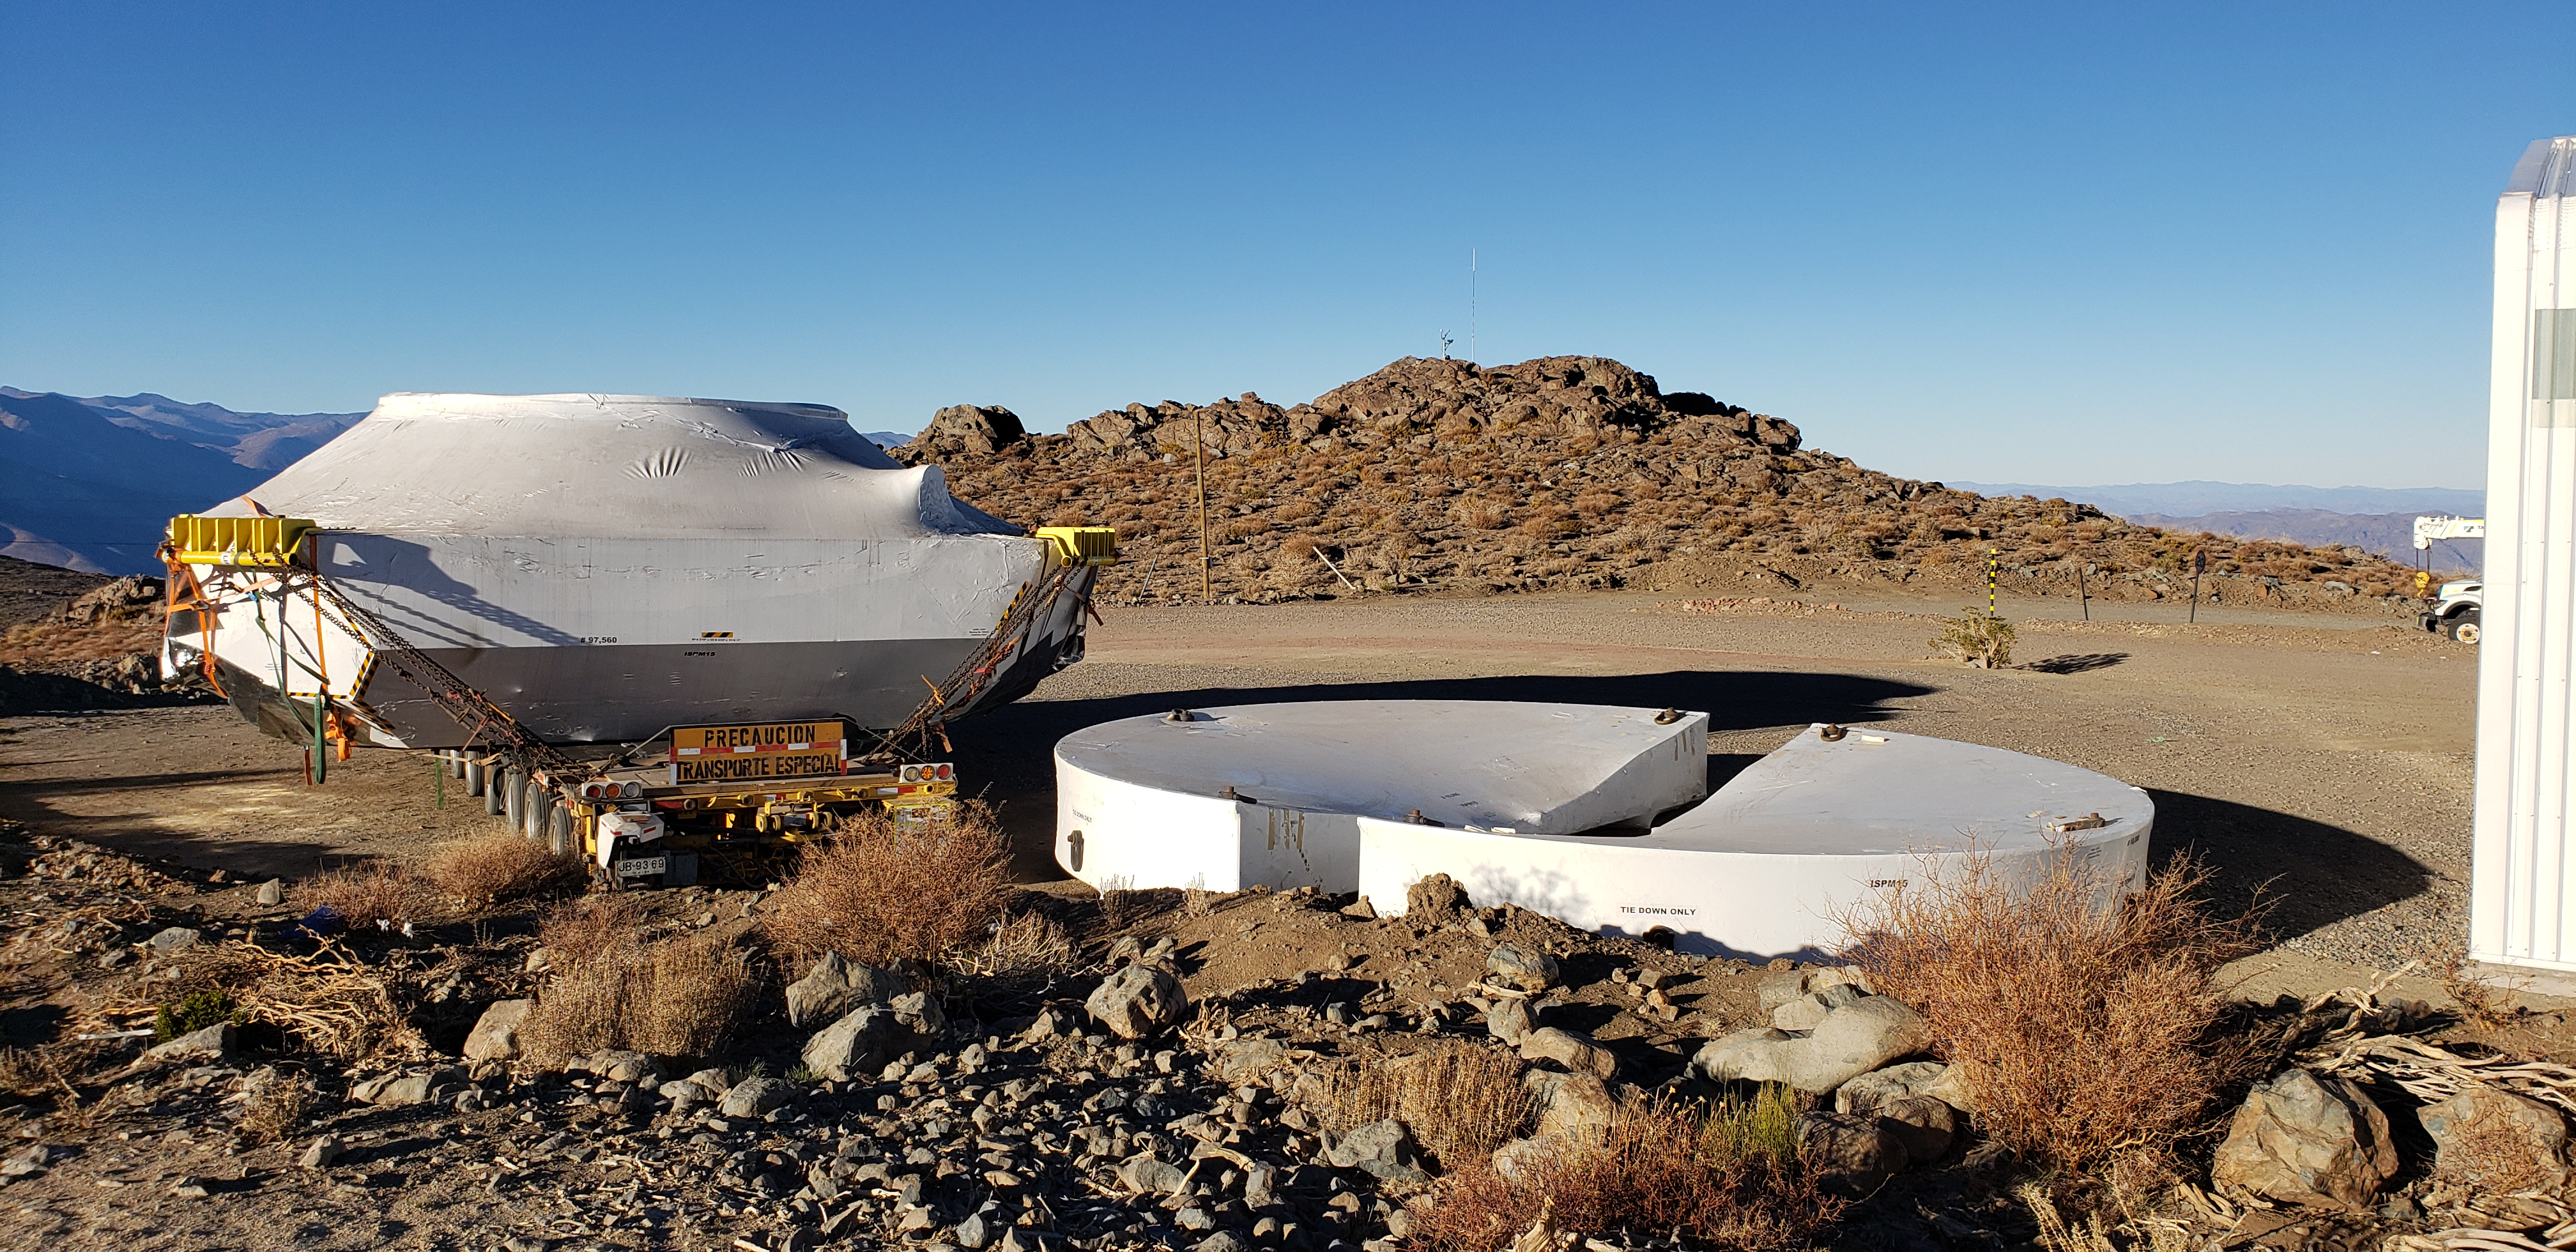

M1M3 Cell and Mirror Surrogate arrive at Cerro Pachón

The Primary/Tertiary (M1M3) mirror surrogate and the M1M3 cell have arrived safely on the summit of Cerro Pachón. Both pieces of equipment arrived in Coquimbo by ship, on the BBC Newcastle, in late June. The mirror surrogate was transported first, and was unloaded at the LSST summit site on July 3rd. The M1M3 cell followed, arriving at the site on July 11th.

Credit: Rubin Observatory/NSF/AURA